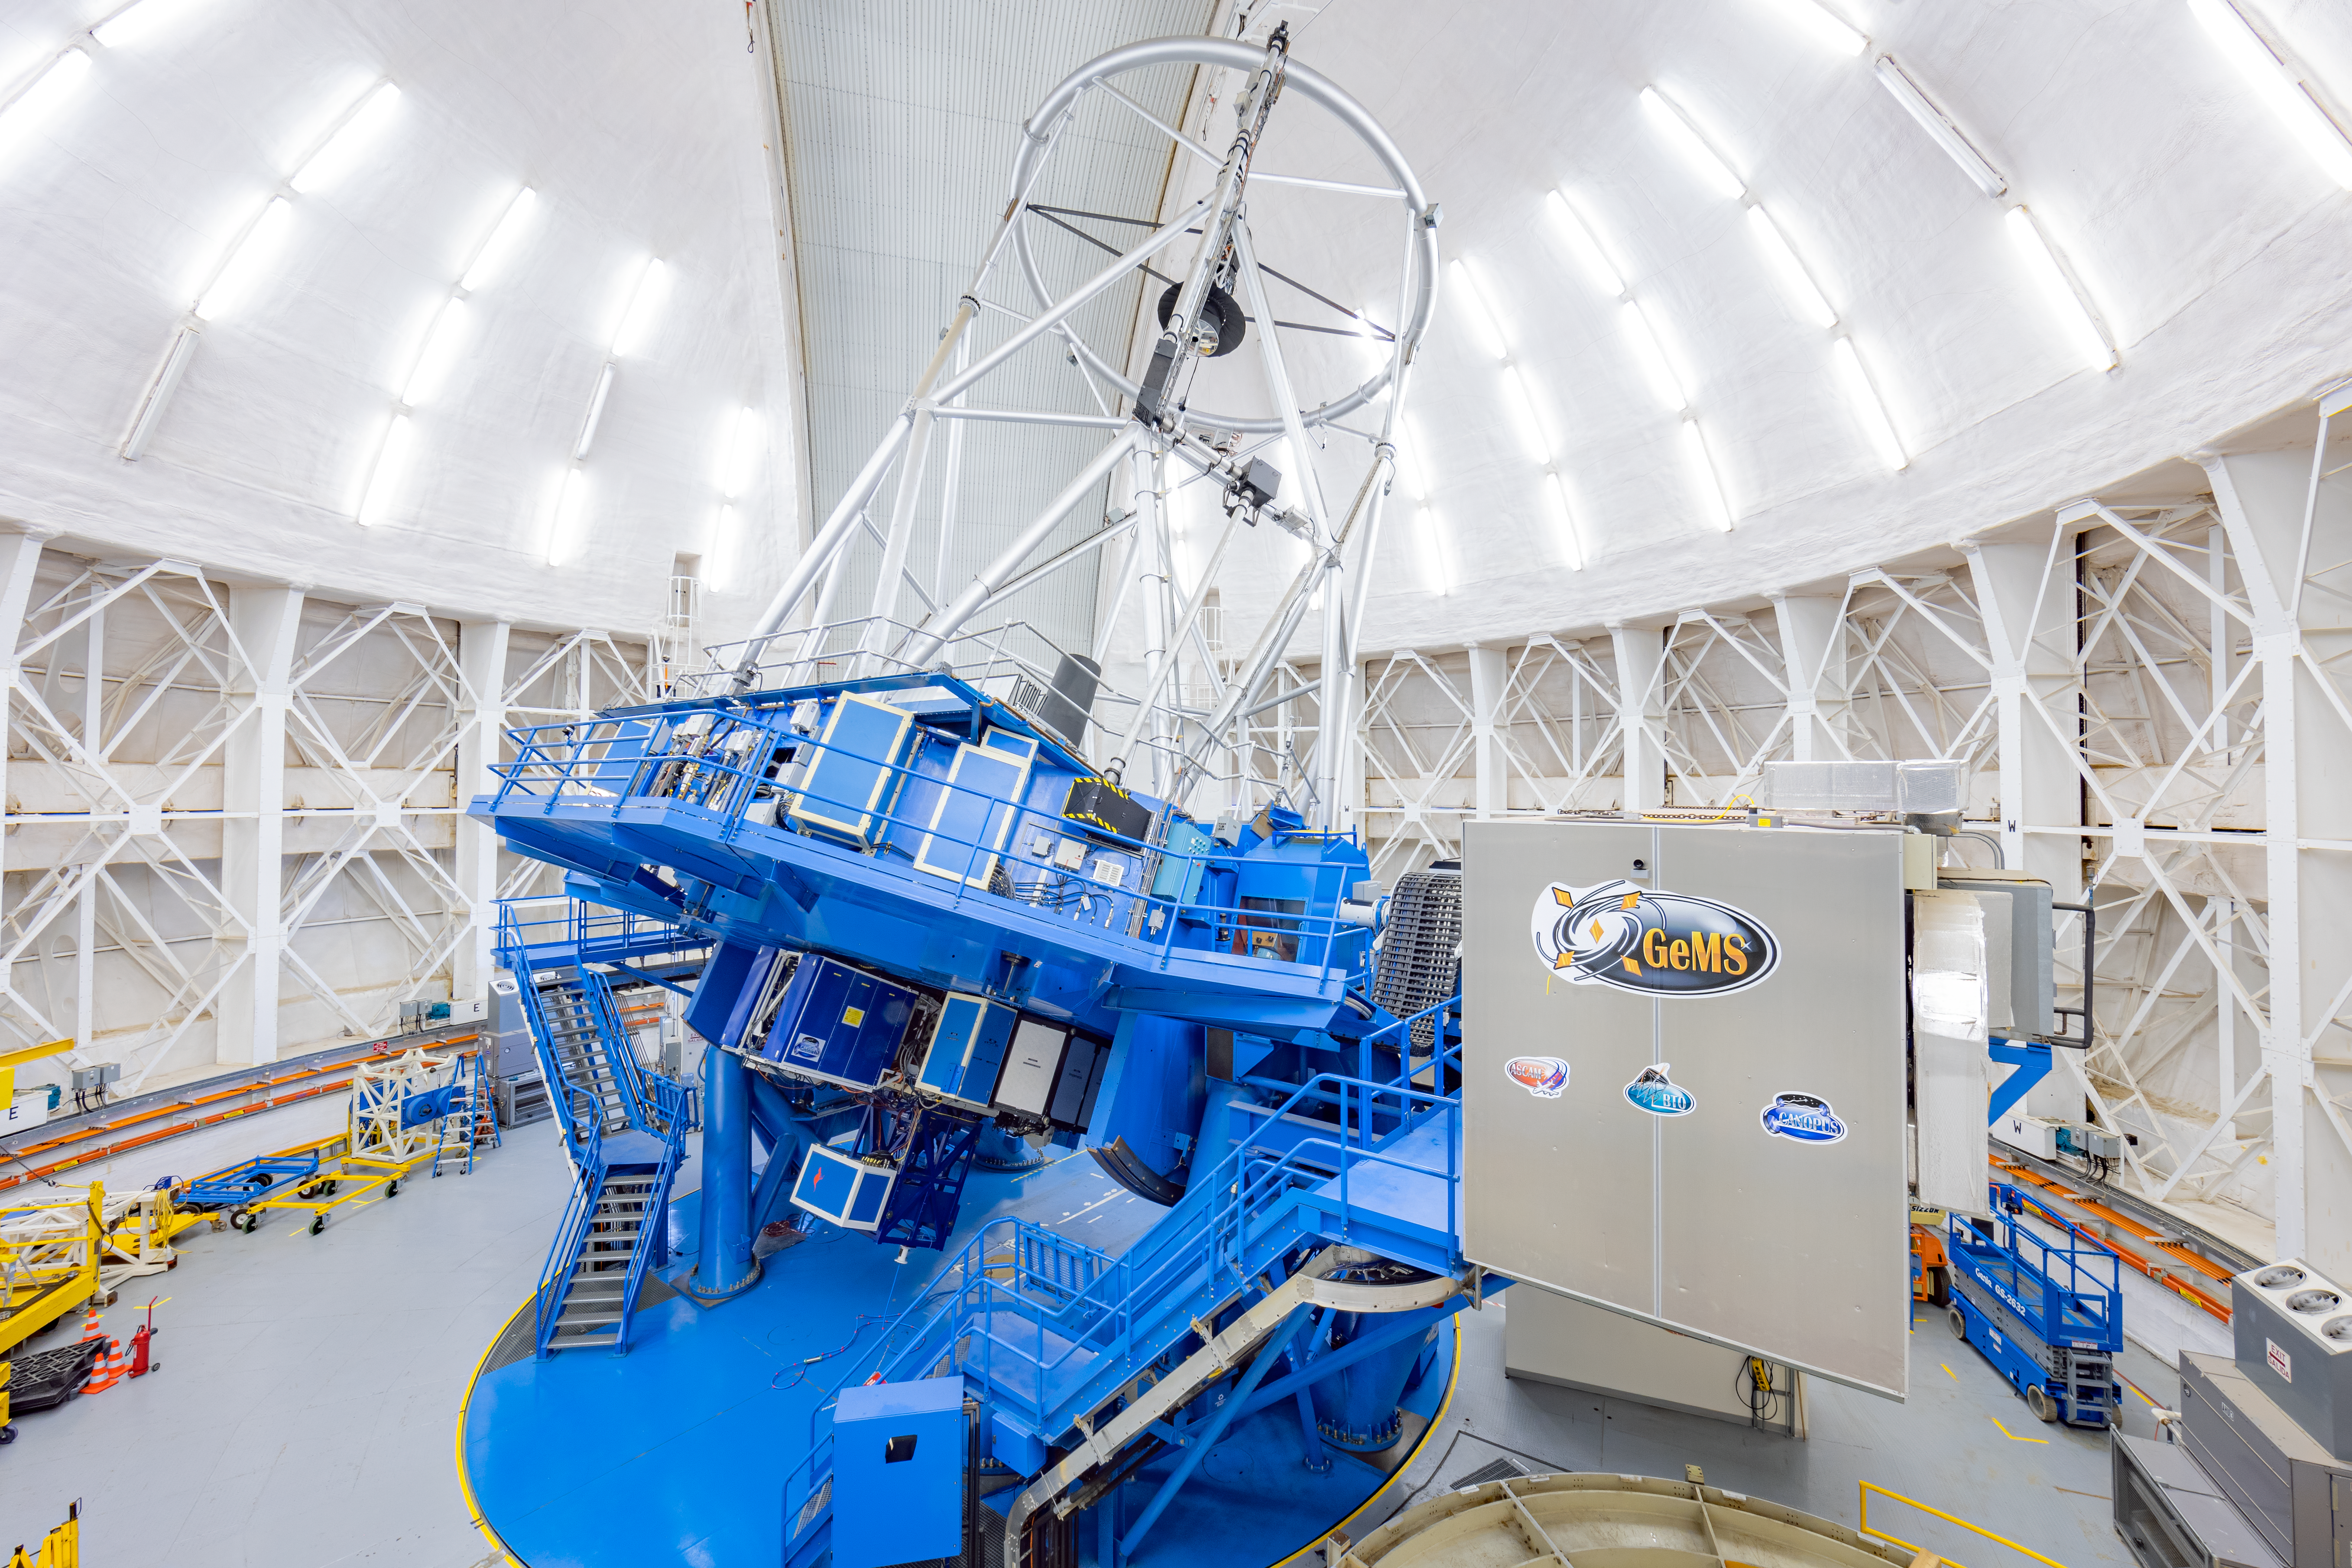

GeMS at Gemini South

The Gemini Multi-Conjugate Adaptive Optics System (GeMS) at Gemini South on Cerro Pachón in Chile.

Credit: International Gemini Observatory/NOIRLab/NSF/AURA/M. Paredes